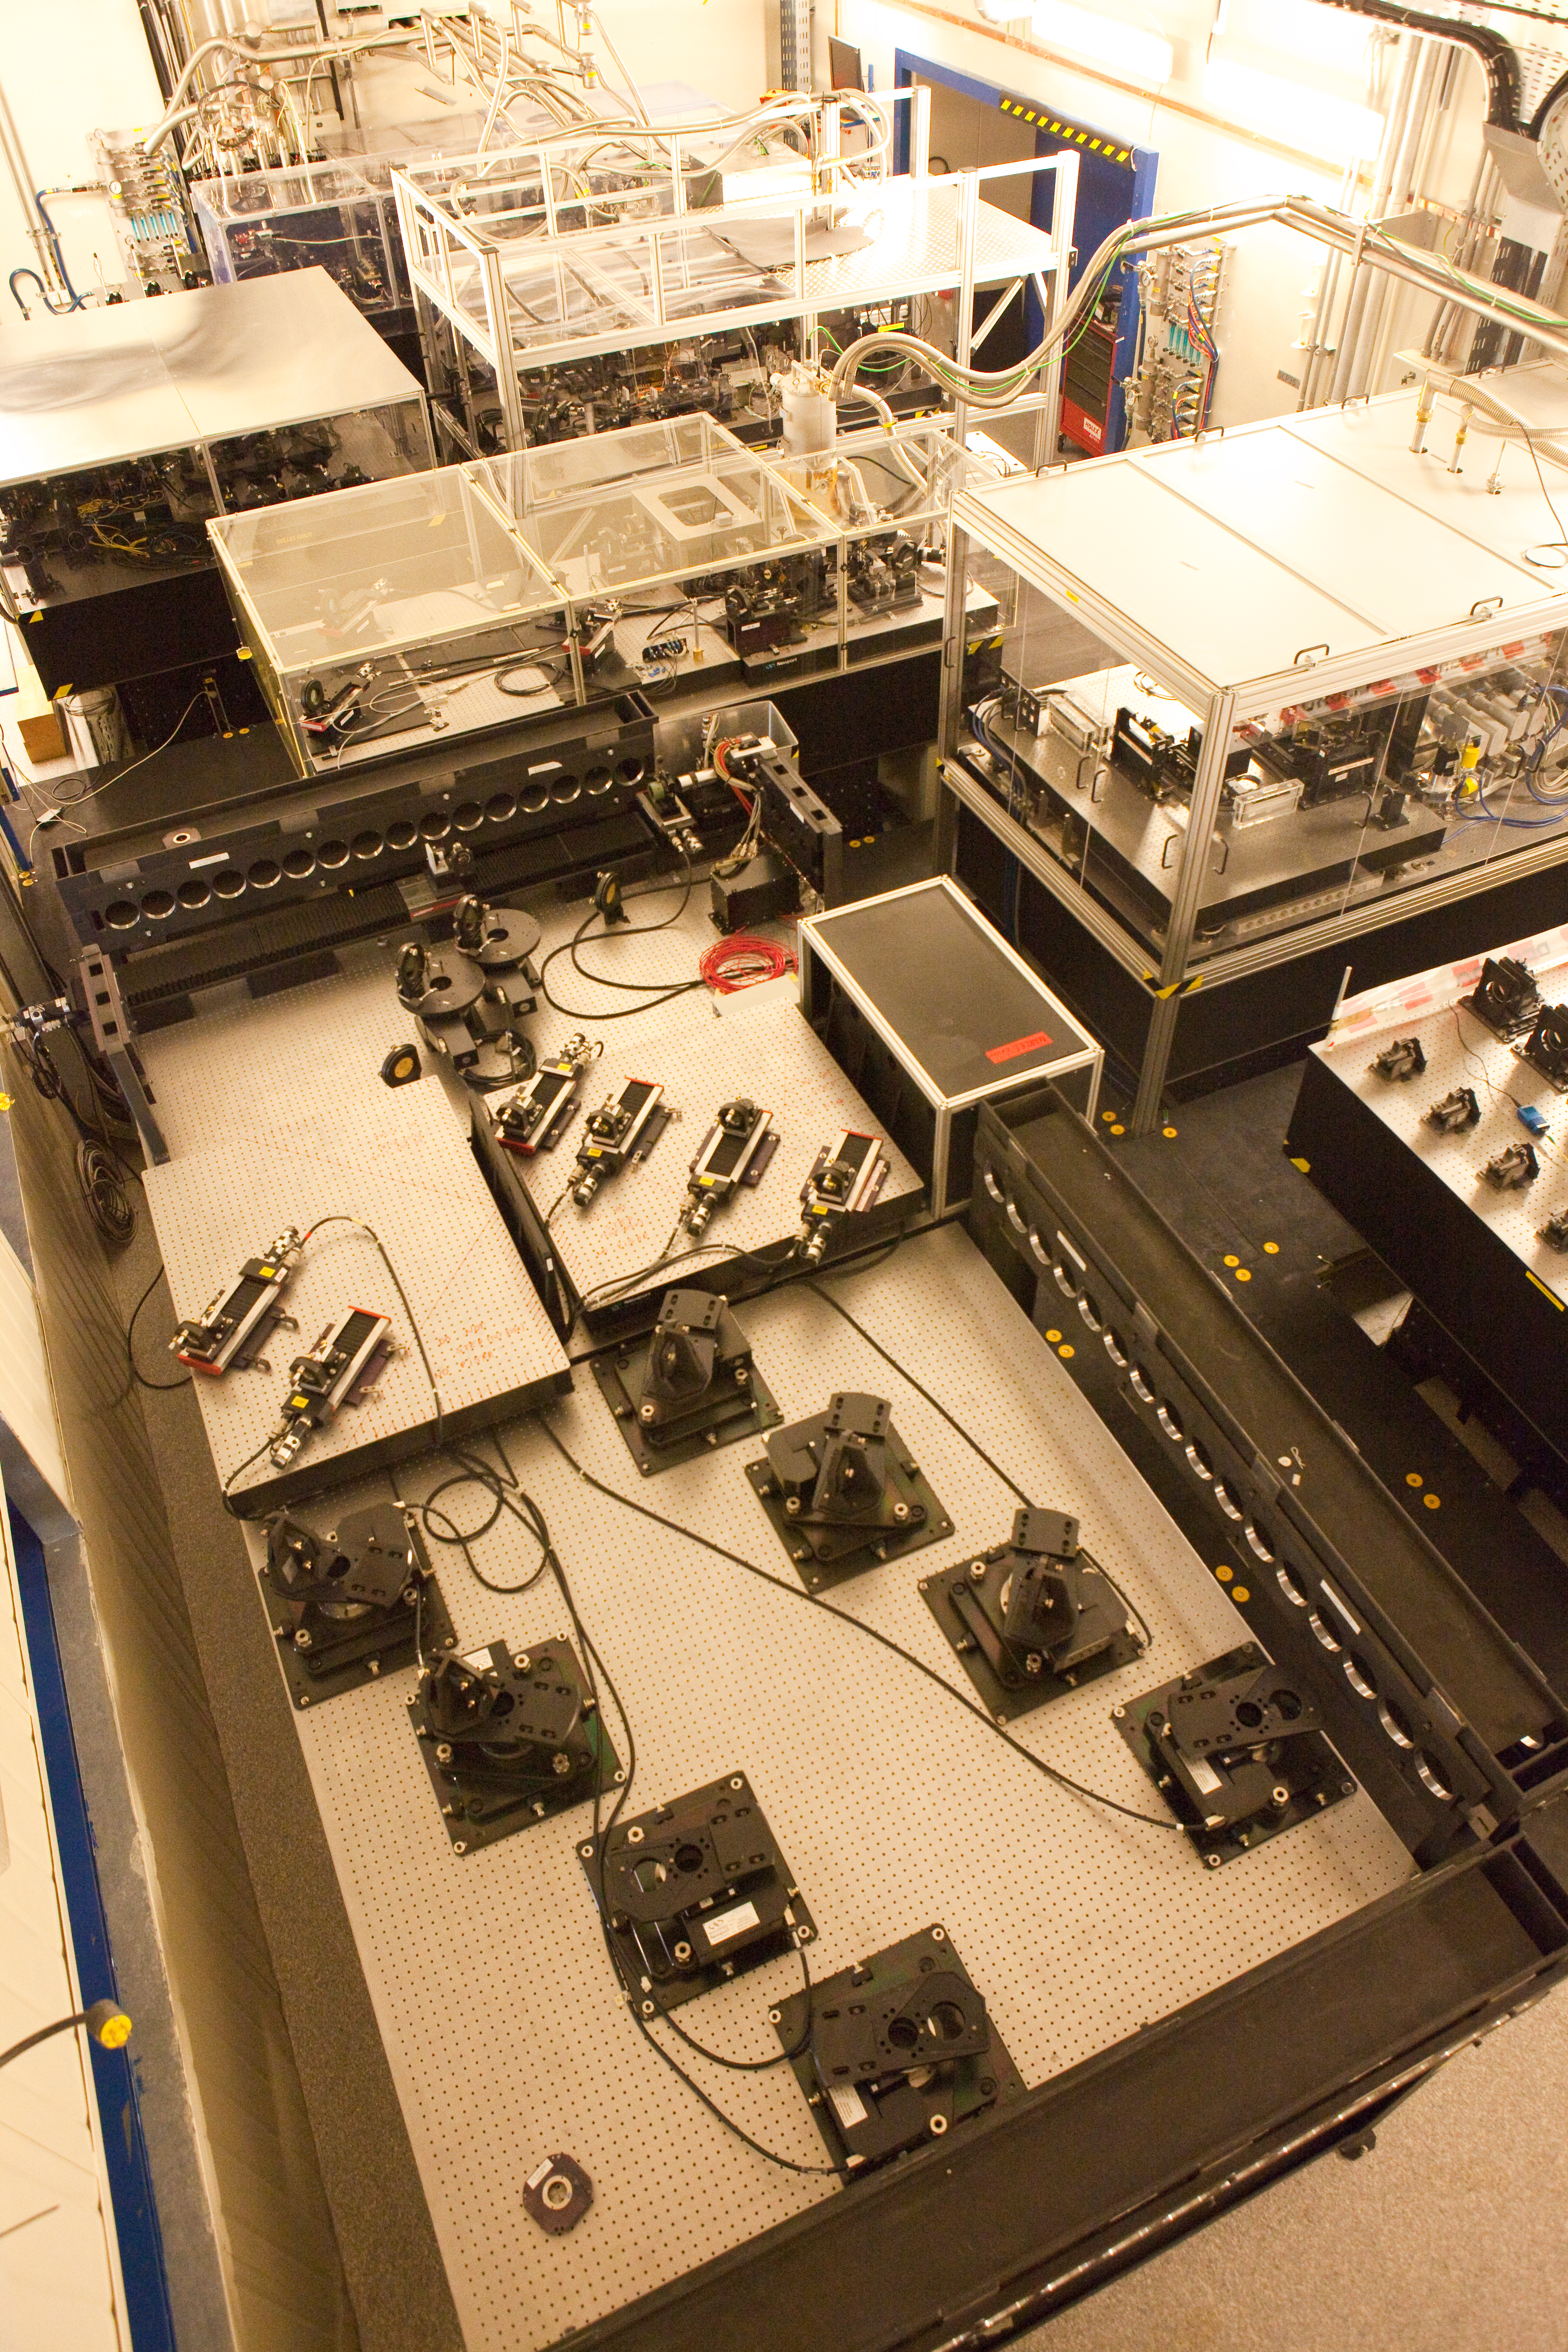

Paranal VLTI Lab

Inside the Very Large Telescope Interferometry (VLTI) laboratory at Paranal. By linking up the light collected from two or three telescopes at a time, astronomers can see details up to 25 times finer than with the individual telescopes on site. Equipment here includes beam splitters and computers.

Credit: ESO